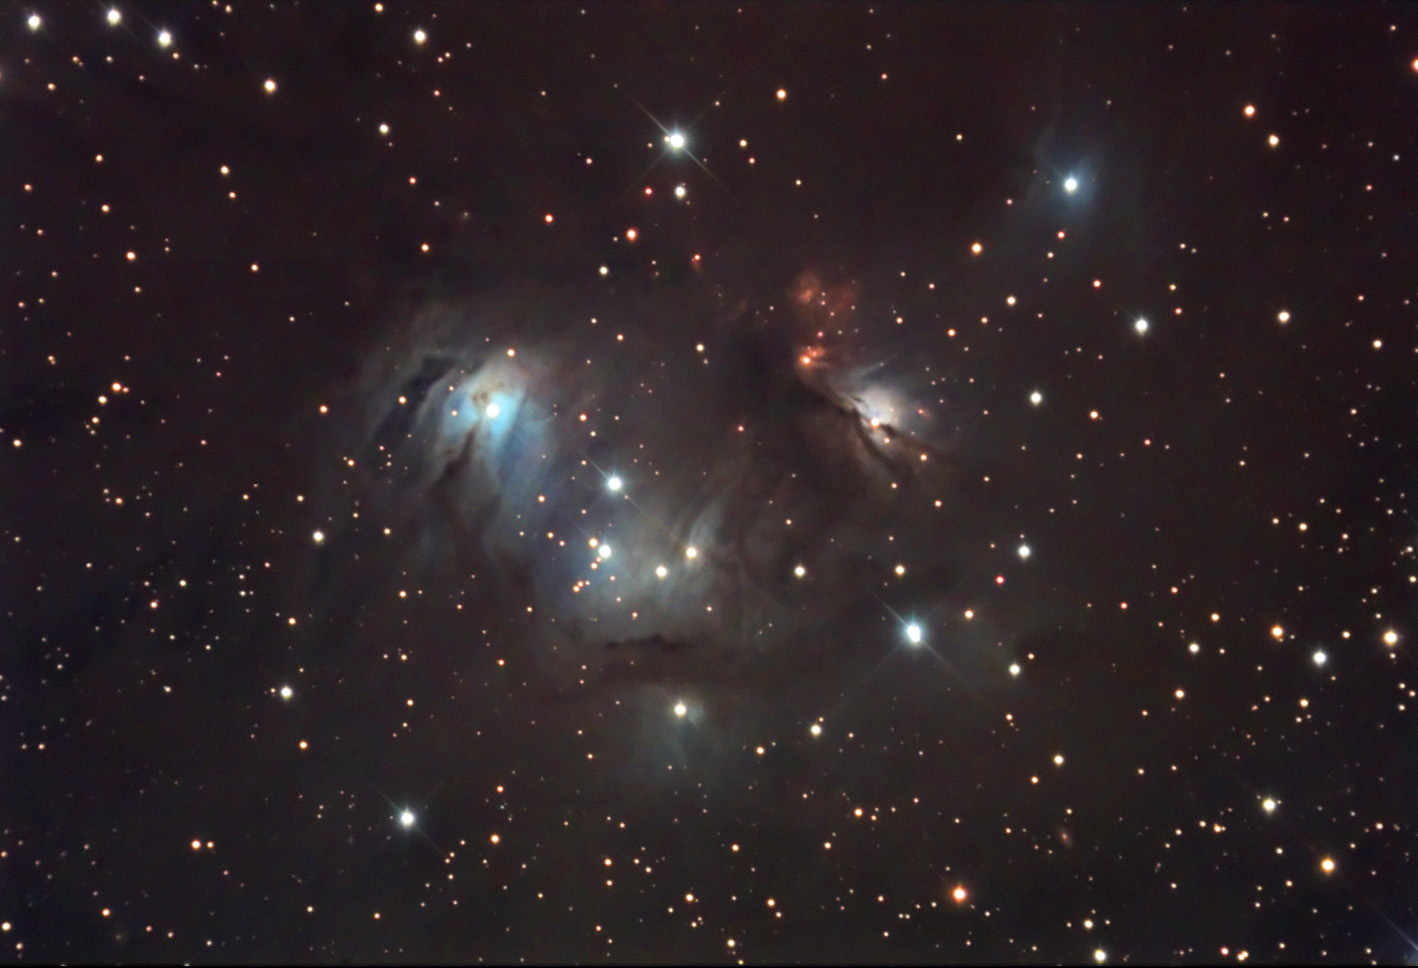

NGC 2183 and NGC 2185

This cloud of dust resides on the edge of the outer spiral arm of our galaxy. Stars that have formed inside illuminate and scatter bluish light between these dusty veils. Near the edges of the cloud, intergalactic space can be glimpsed beyond the cloud's edge.

This image was taken as part of Advanced Observing Program (AOP) program at Kitt Peak Visitor Center during 2014.

Credit: KPNO/NOIRLab/NSF/AURA/Neil Jacobstein/Adam Block